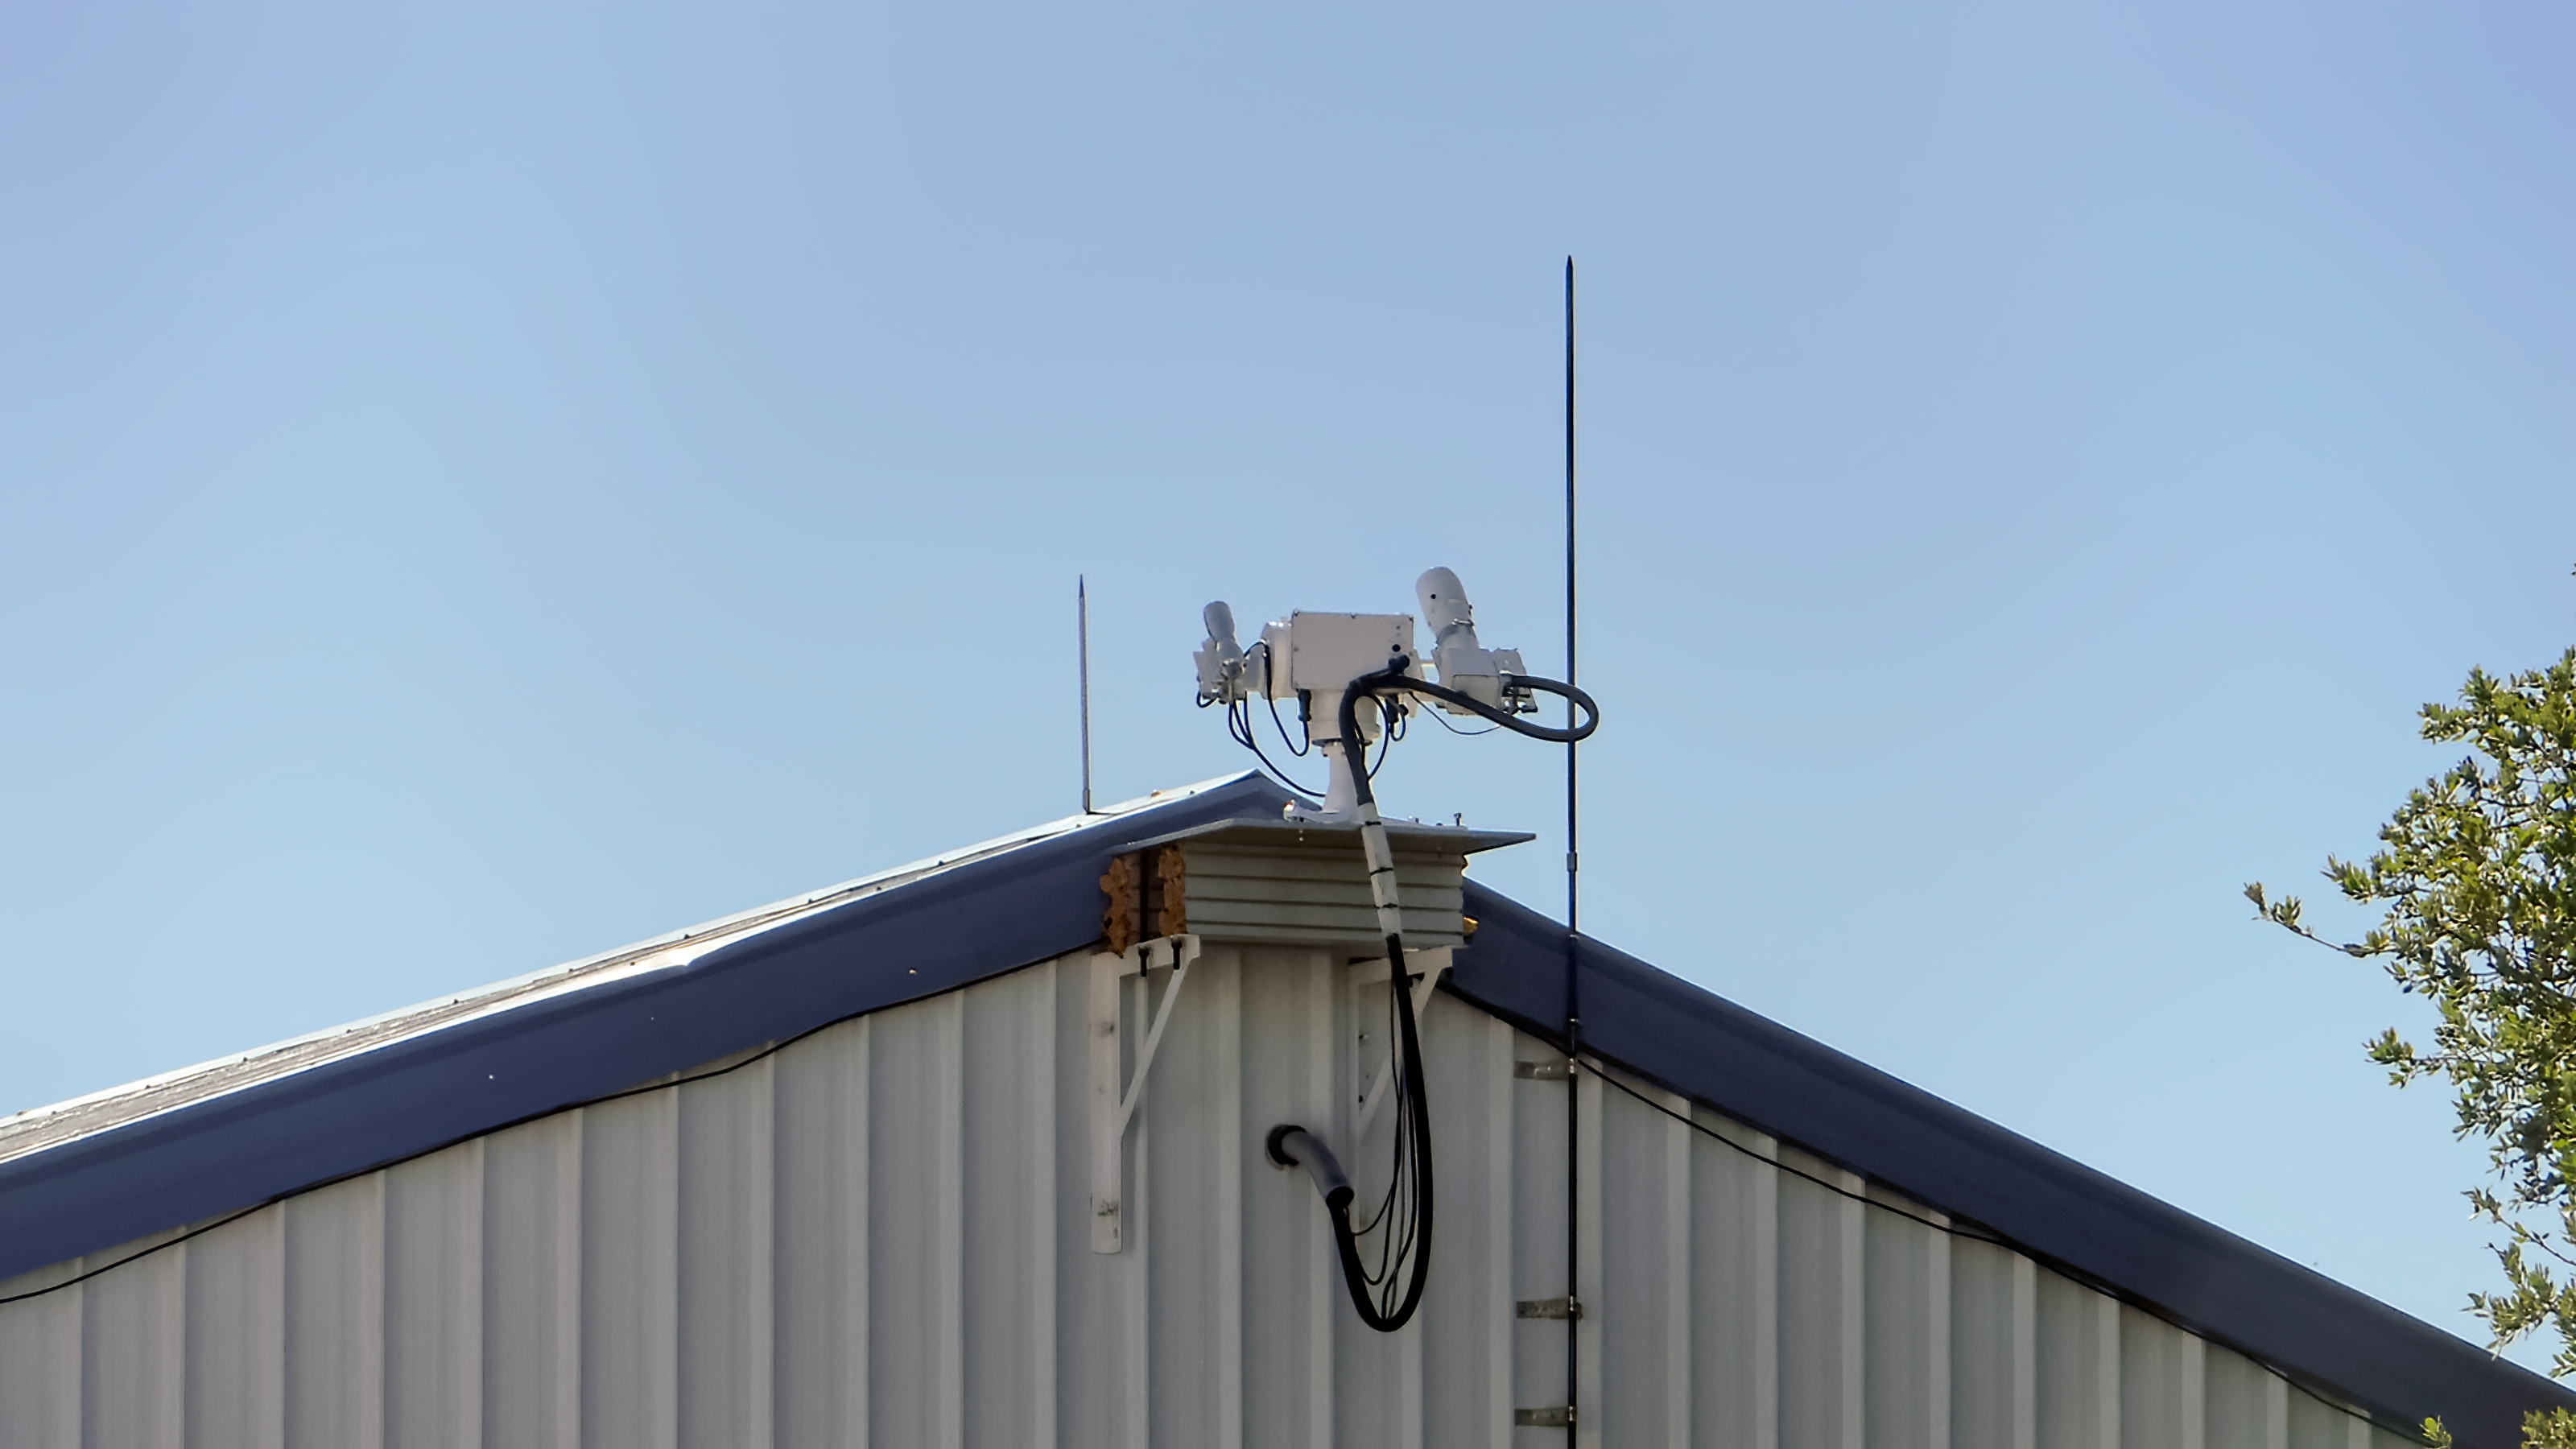

NEID Solar Telescope

The NEID Solar Telescope near the WIYN 3.5-meter Telescope.

Credit: KPNO/NOIRLab/NSF/AURA